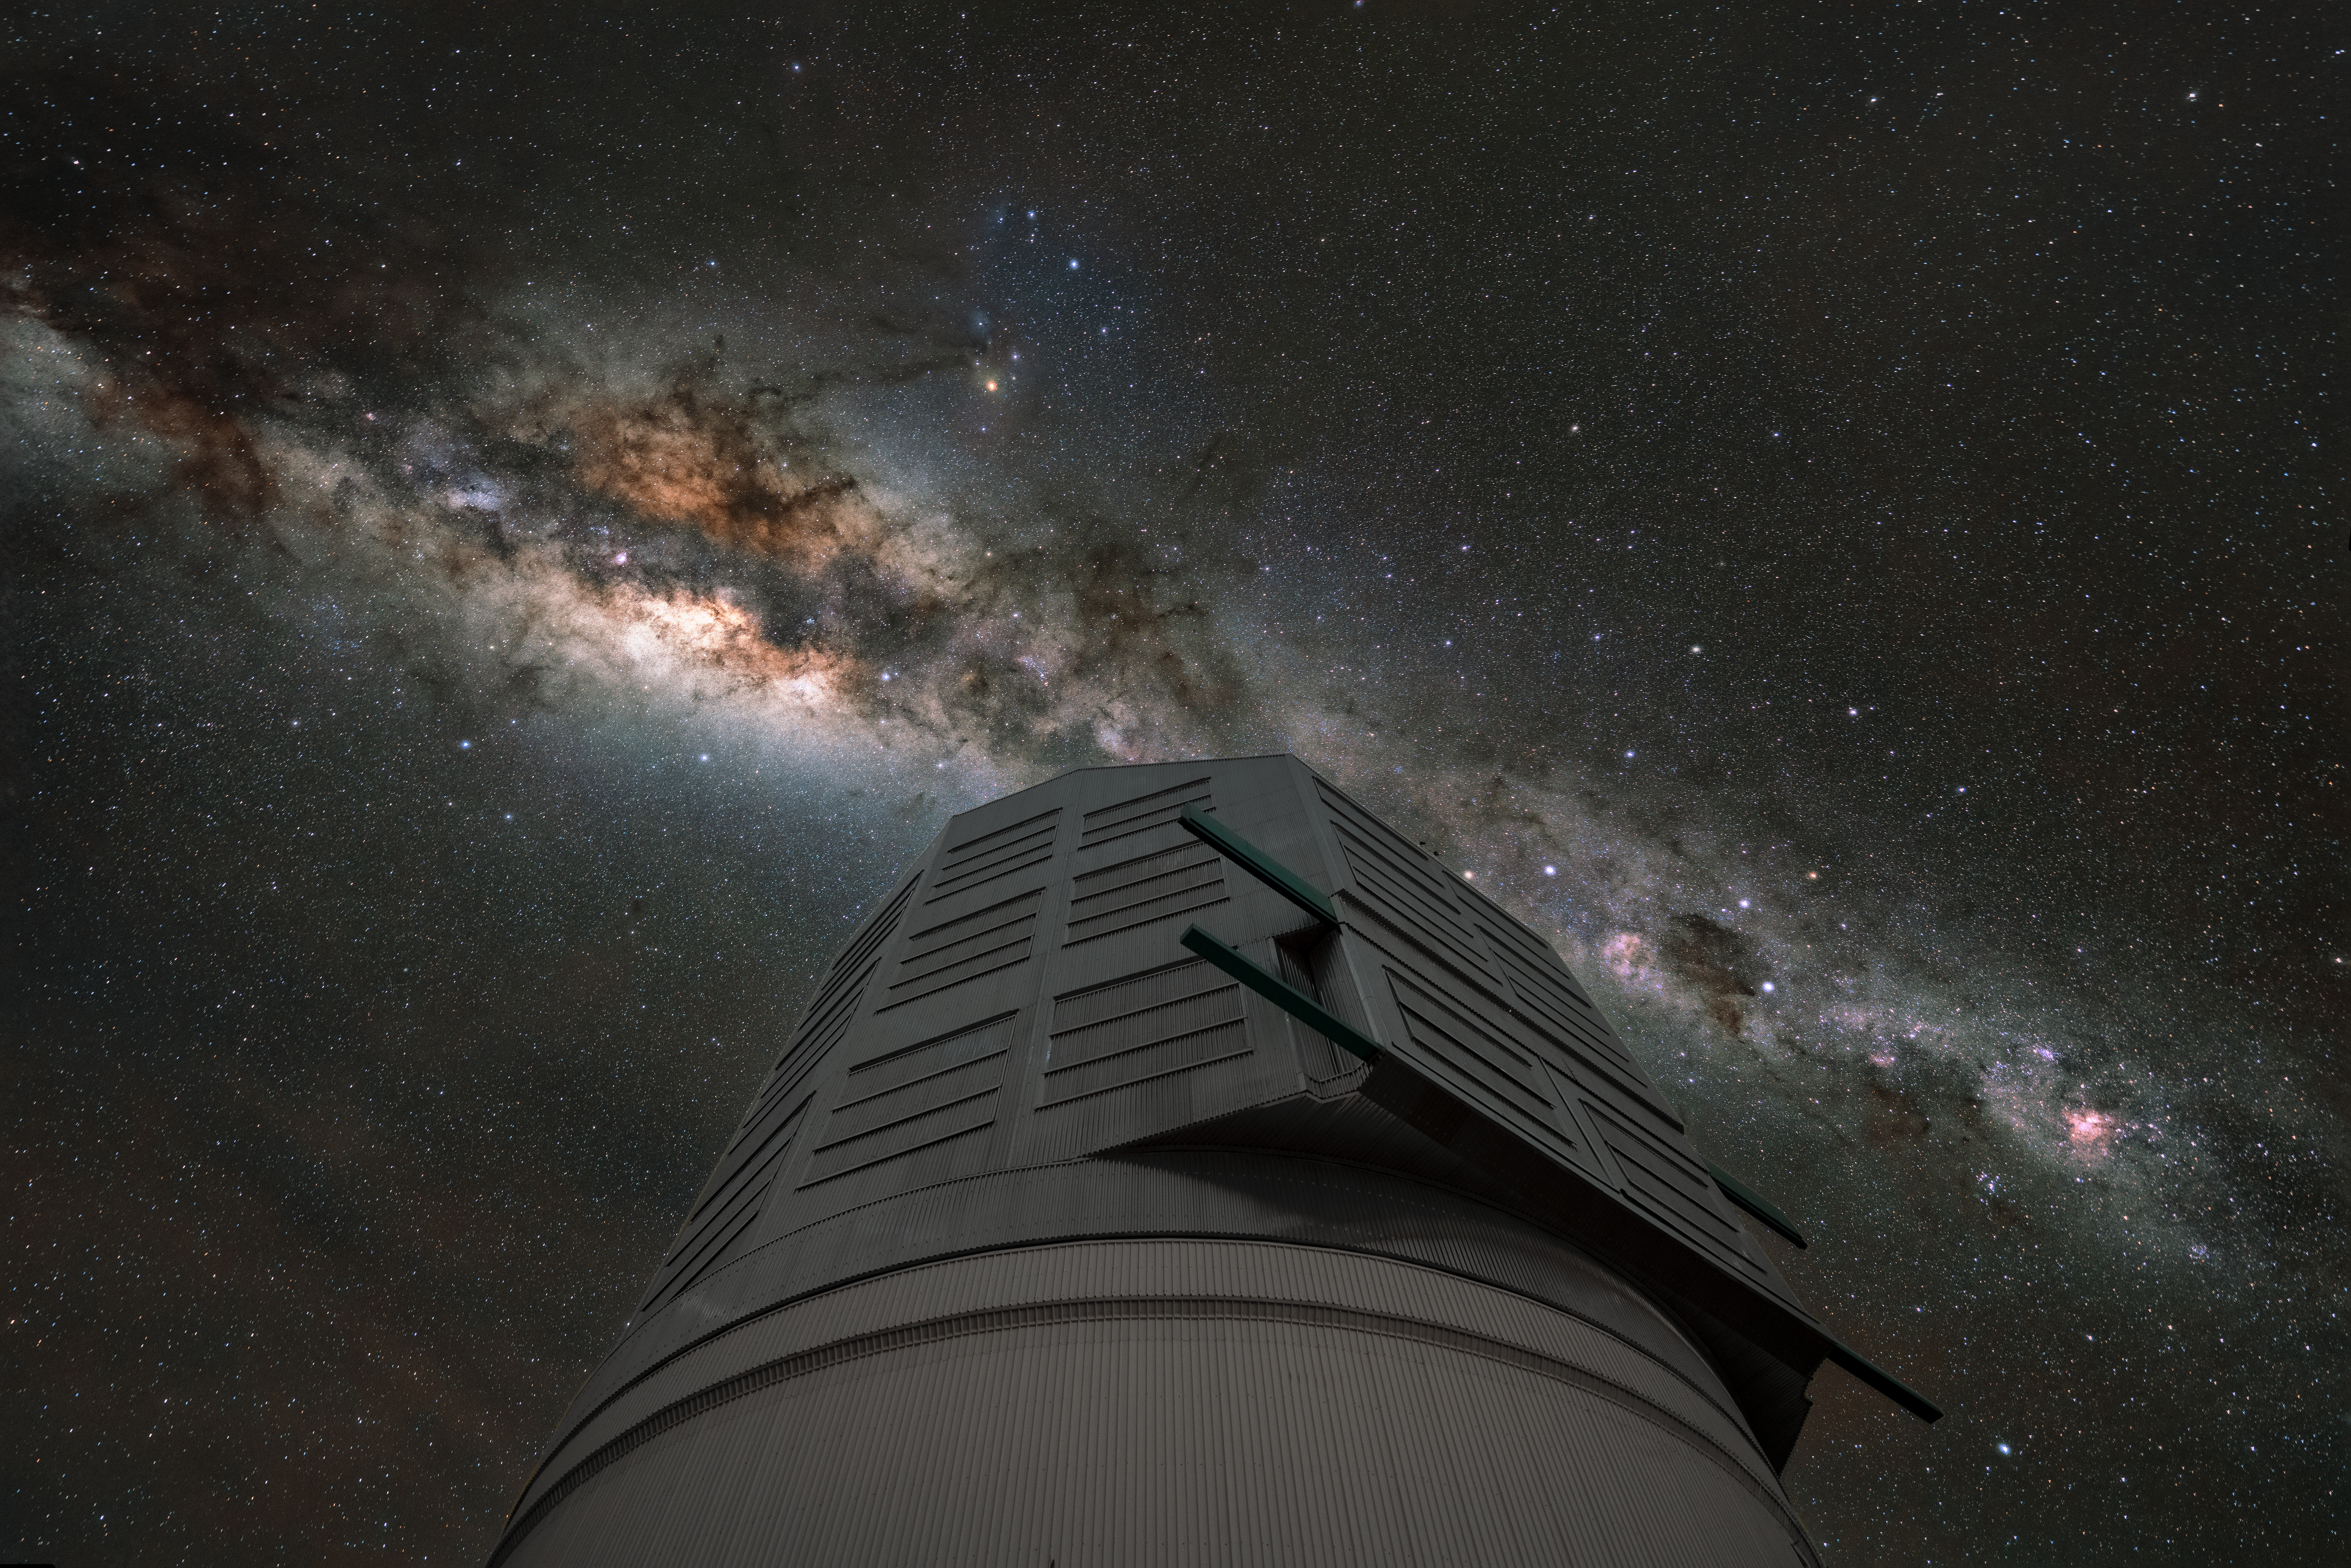

Rubin Swims in a Sea of Stars

NSF–DOE Vera C. Rubin Observatory's remarkable view of the Southern Hemisphere sky, featuring the bright band of the Milky Way and a dense sea of stars.

Rubin Observatory's decade-long Legacy Survey of Space and Time (LSST) will generate an ultra-wide, ultra-high-definition, time-lapse record of the Universe.

Credit: NSF–DOE Vera C. Rubin Observatory/NOIRLab/SLAC/AURA/H. Stockebrand